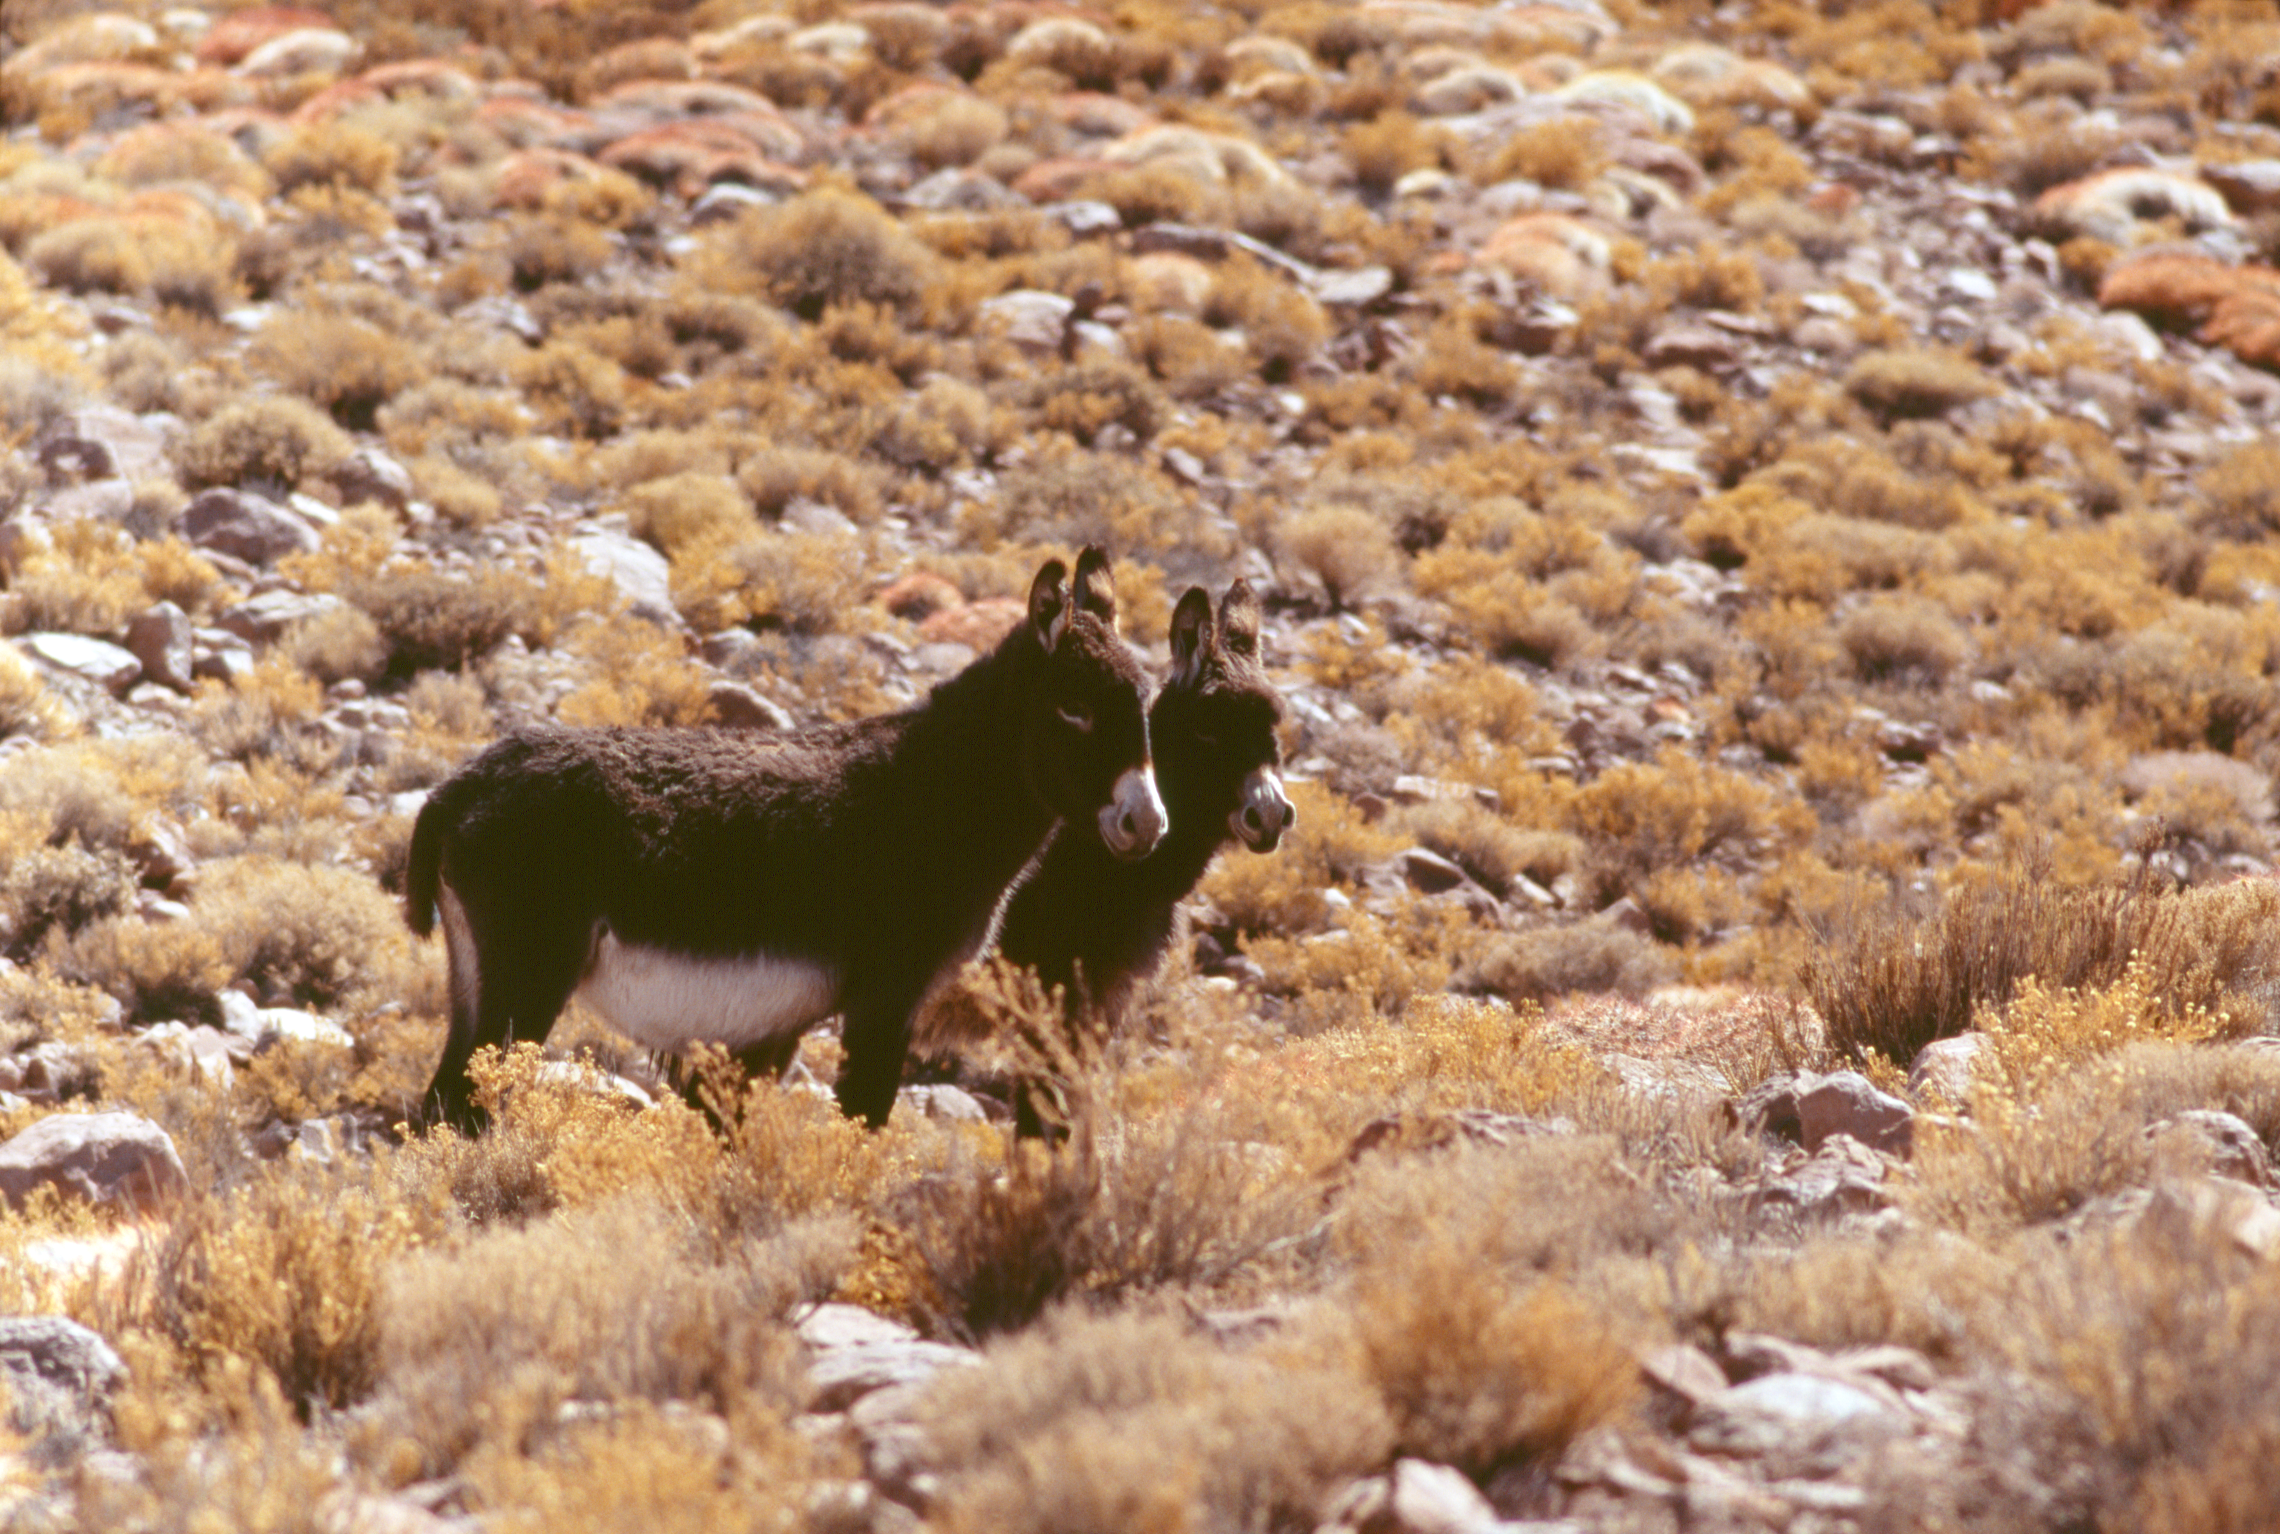

Wild donkeys

Wild donkeys in the chilean desert, at an altitude of about 3,000 metres. The image was obtained in December of 2004.

Credit: ESO